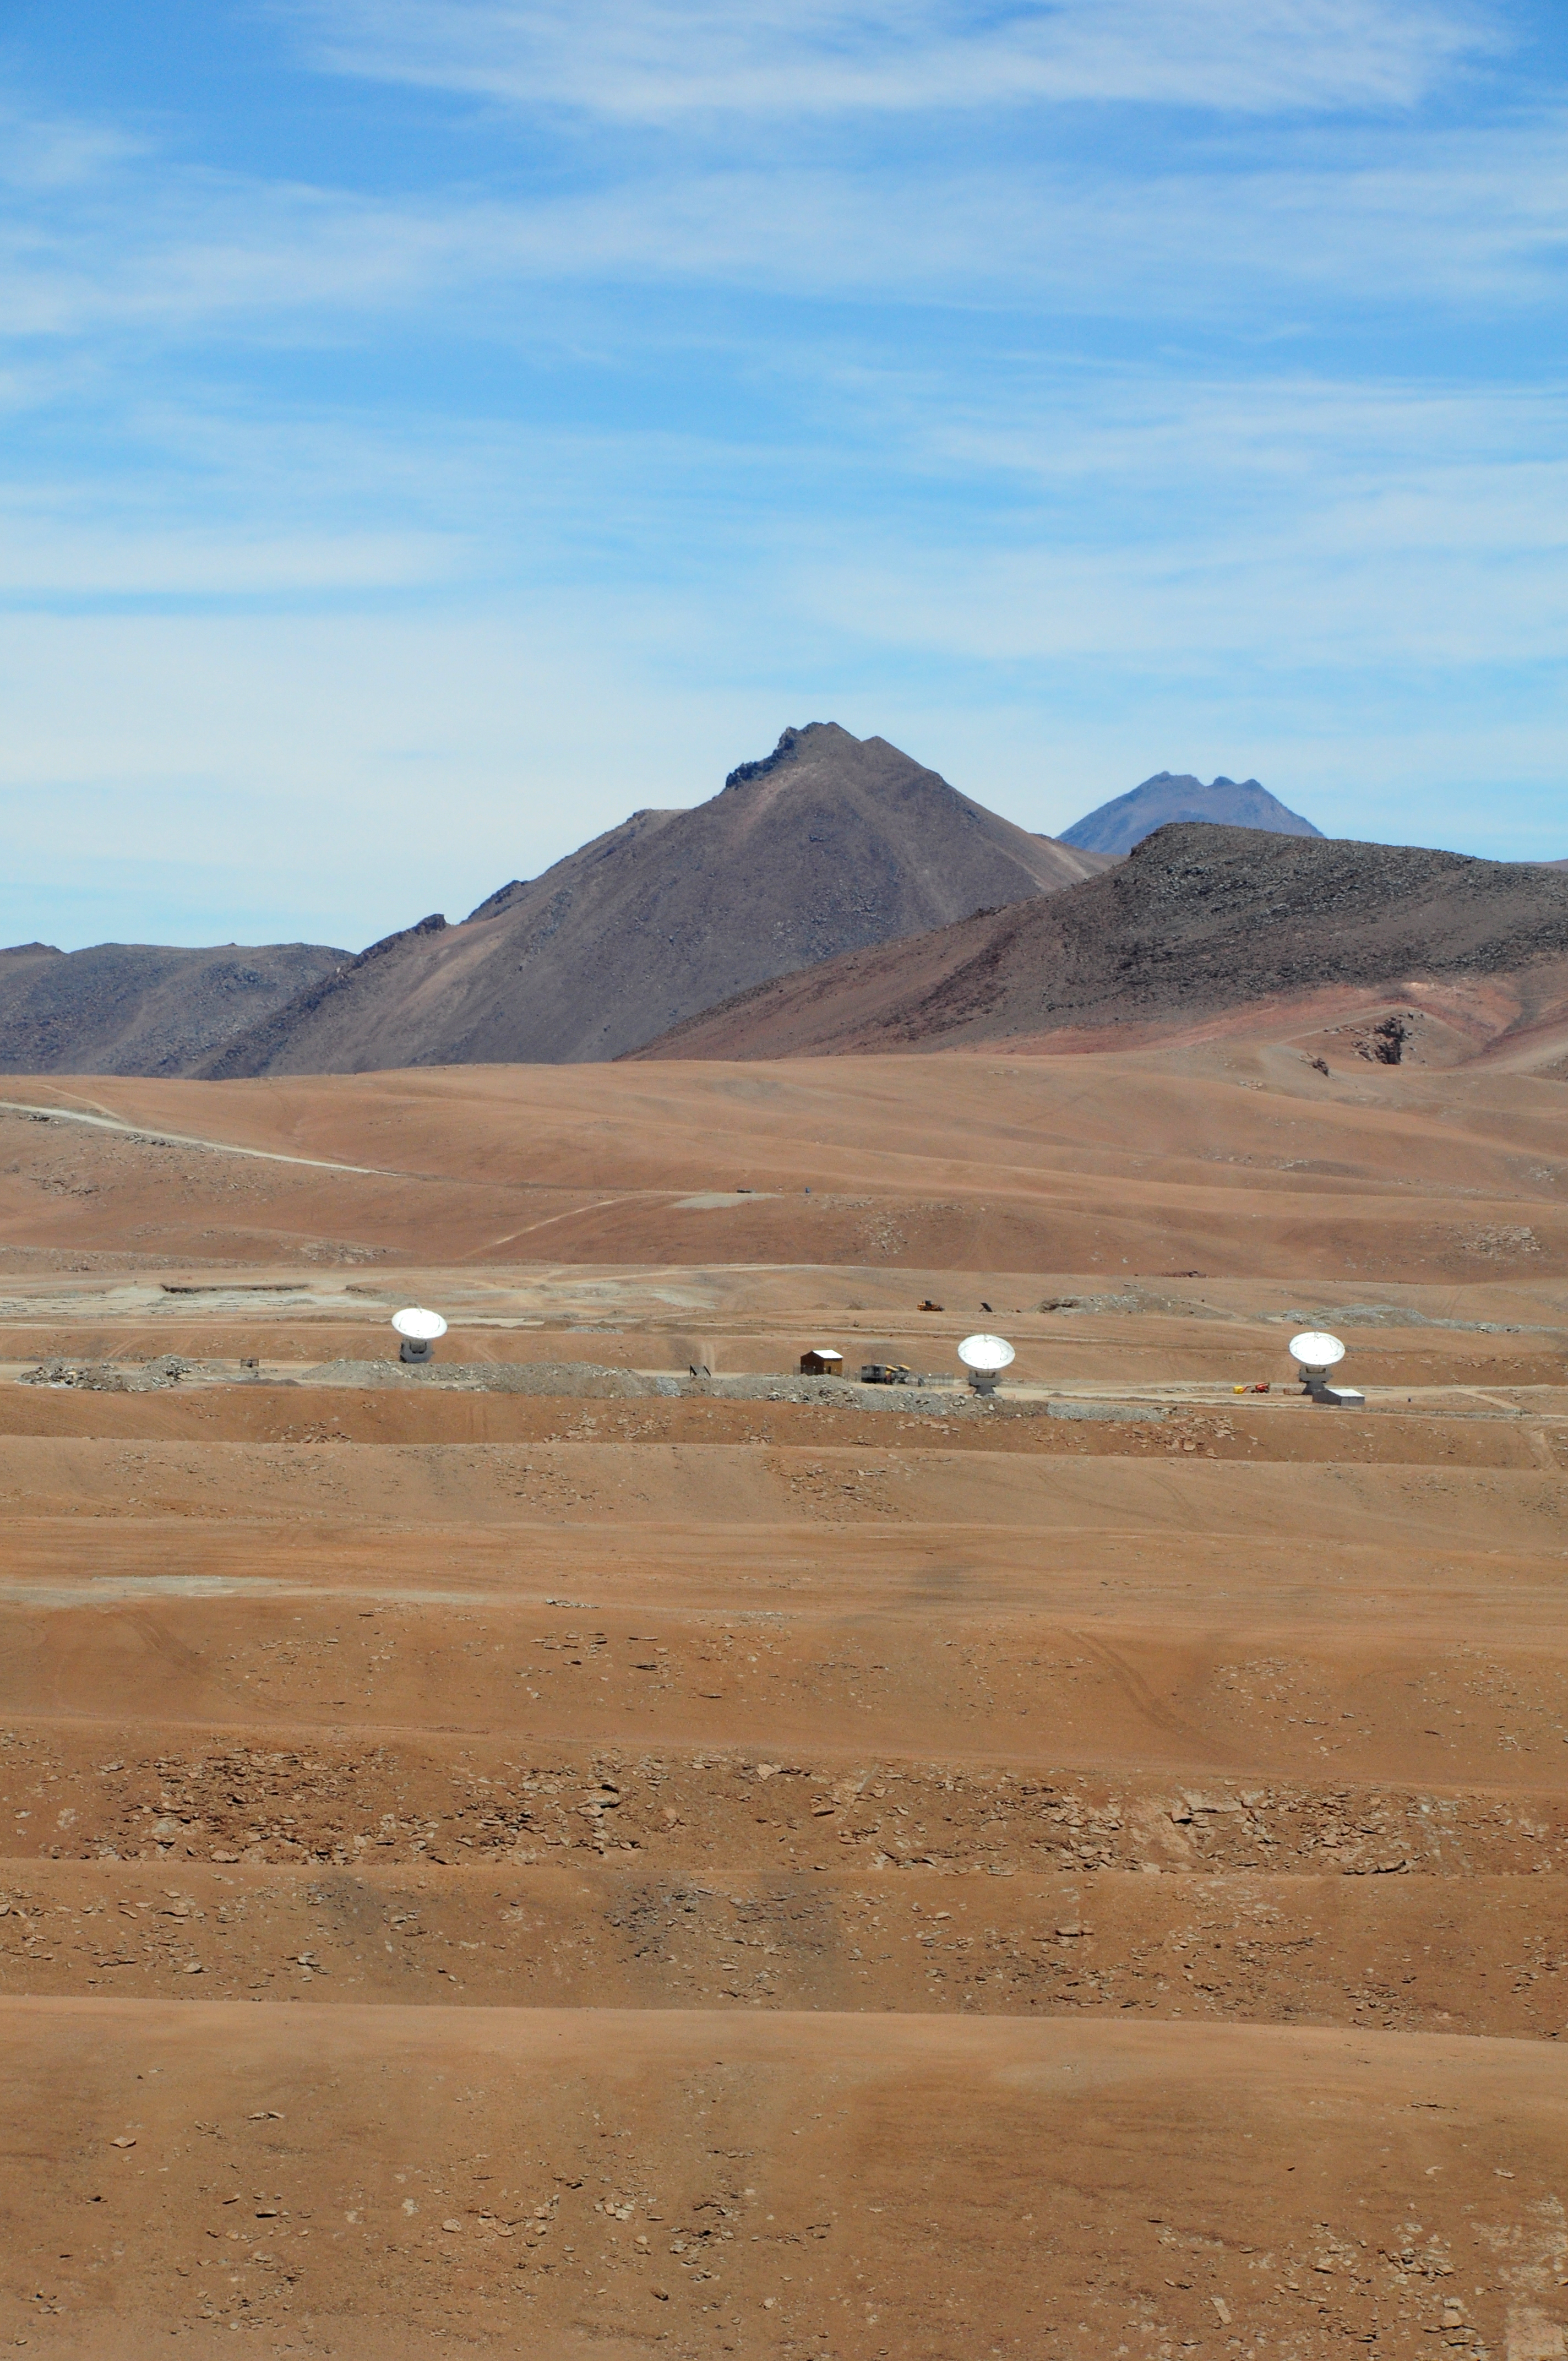

Three ALMA antennas

Three ALMA antennas linked together as an interferometer for the first time, on the 5,000-meter altitude plateau of Chajnantor. Having three antennas observing in unison makes it possible to correct errors that arise when only two antennas are used, thus paving the way for precise images of the cool Universe at unprecedented resolution.

Credit: ALMA (ESO/NAOJ/NRAO)